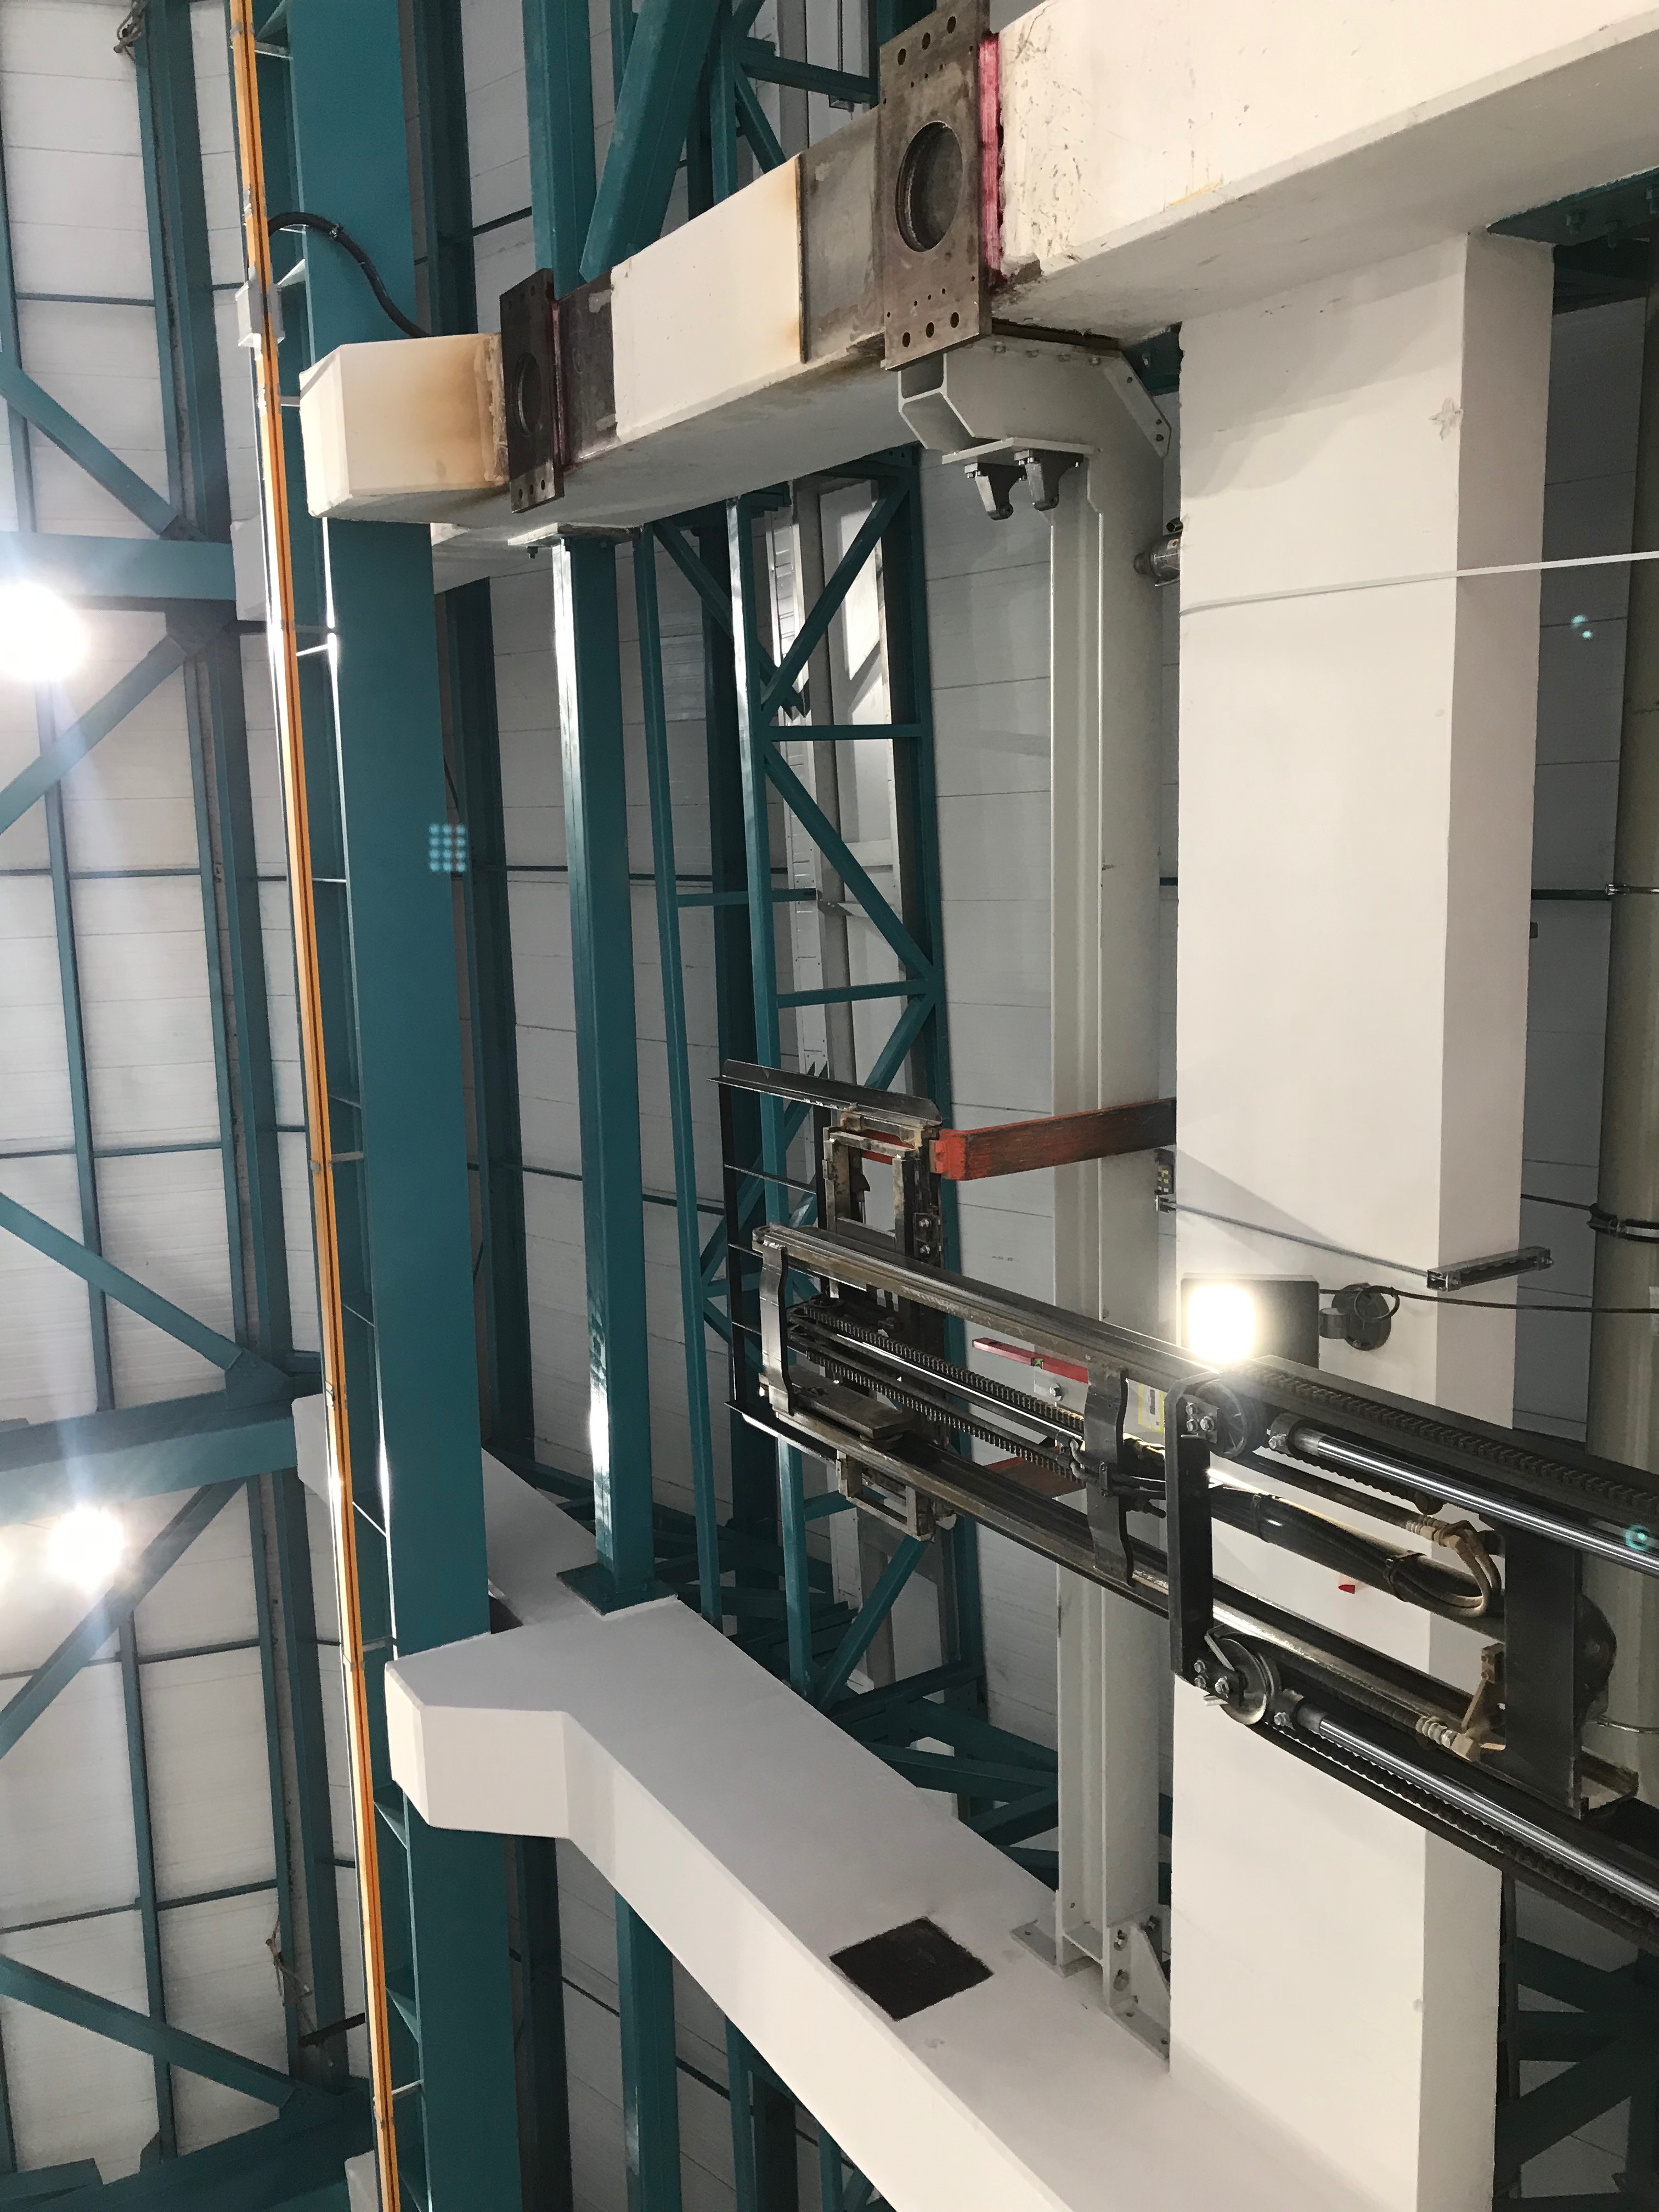

Coating Plant Assembly on Summit

A crew from Von Ardenne, the LSST Coating Chamber vendor, is currently onsite at the LSST summit facility building, performing work on the Coating Chamber, which arrived at the summit in November 2018. According to Tomislav Vucina, LSST Coatings Engineer, "The LSST Coating Chamber will be the largest, most modern, and most powerful mirror coating mechanism used by any telescope in the world." The Coating Chamber, which was constructed in Germany, is now beginning a six-month program of “assembly, integration, and commissioning,” which refers to installation of all components of the Coating Plant, and the testing necessary to ensure that everything works the way it’s supposed to. After final acceptance, and after both LSST mirrors arrive, the Coating Plant will be used to coat the Primary/Tertiary Mirror (M1M3) with aluminum, and the Secondary Mirror (M2) with silver.

Credit: Rubin Observatory/NSF/AURA